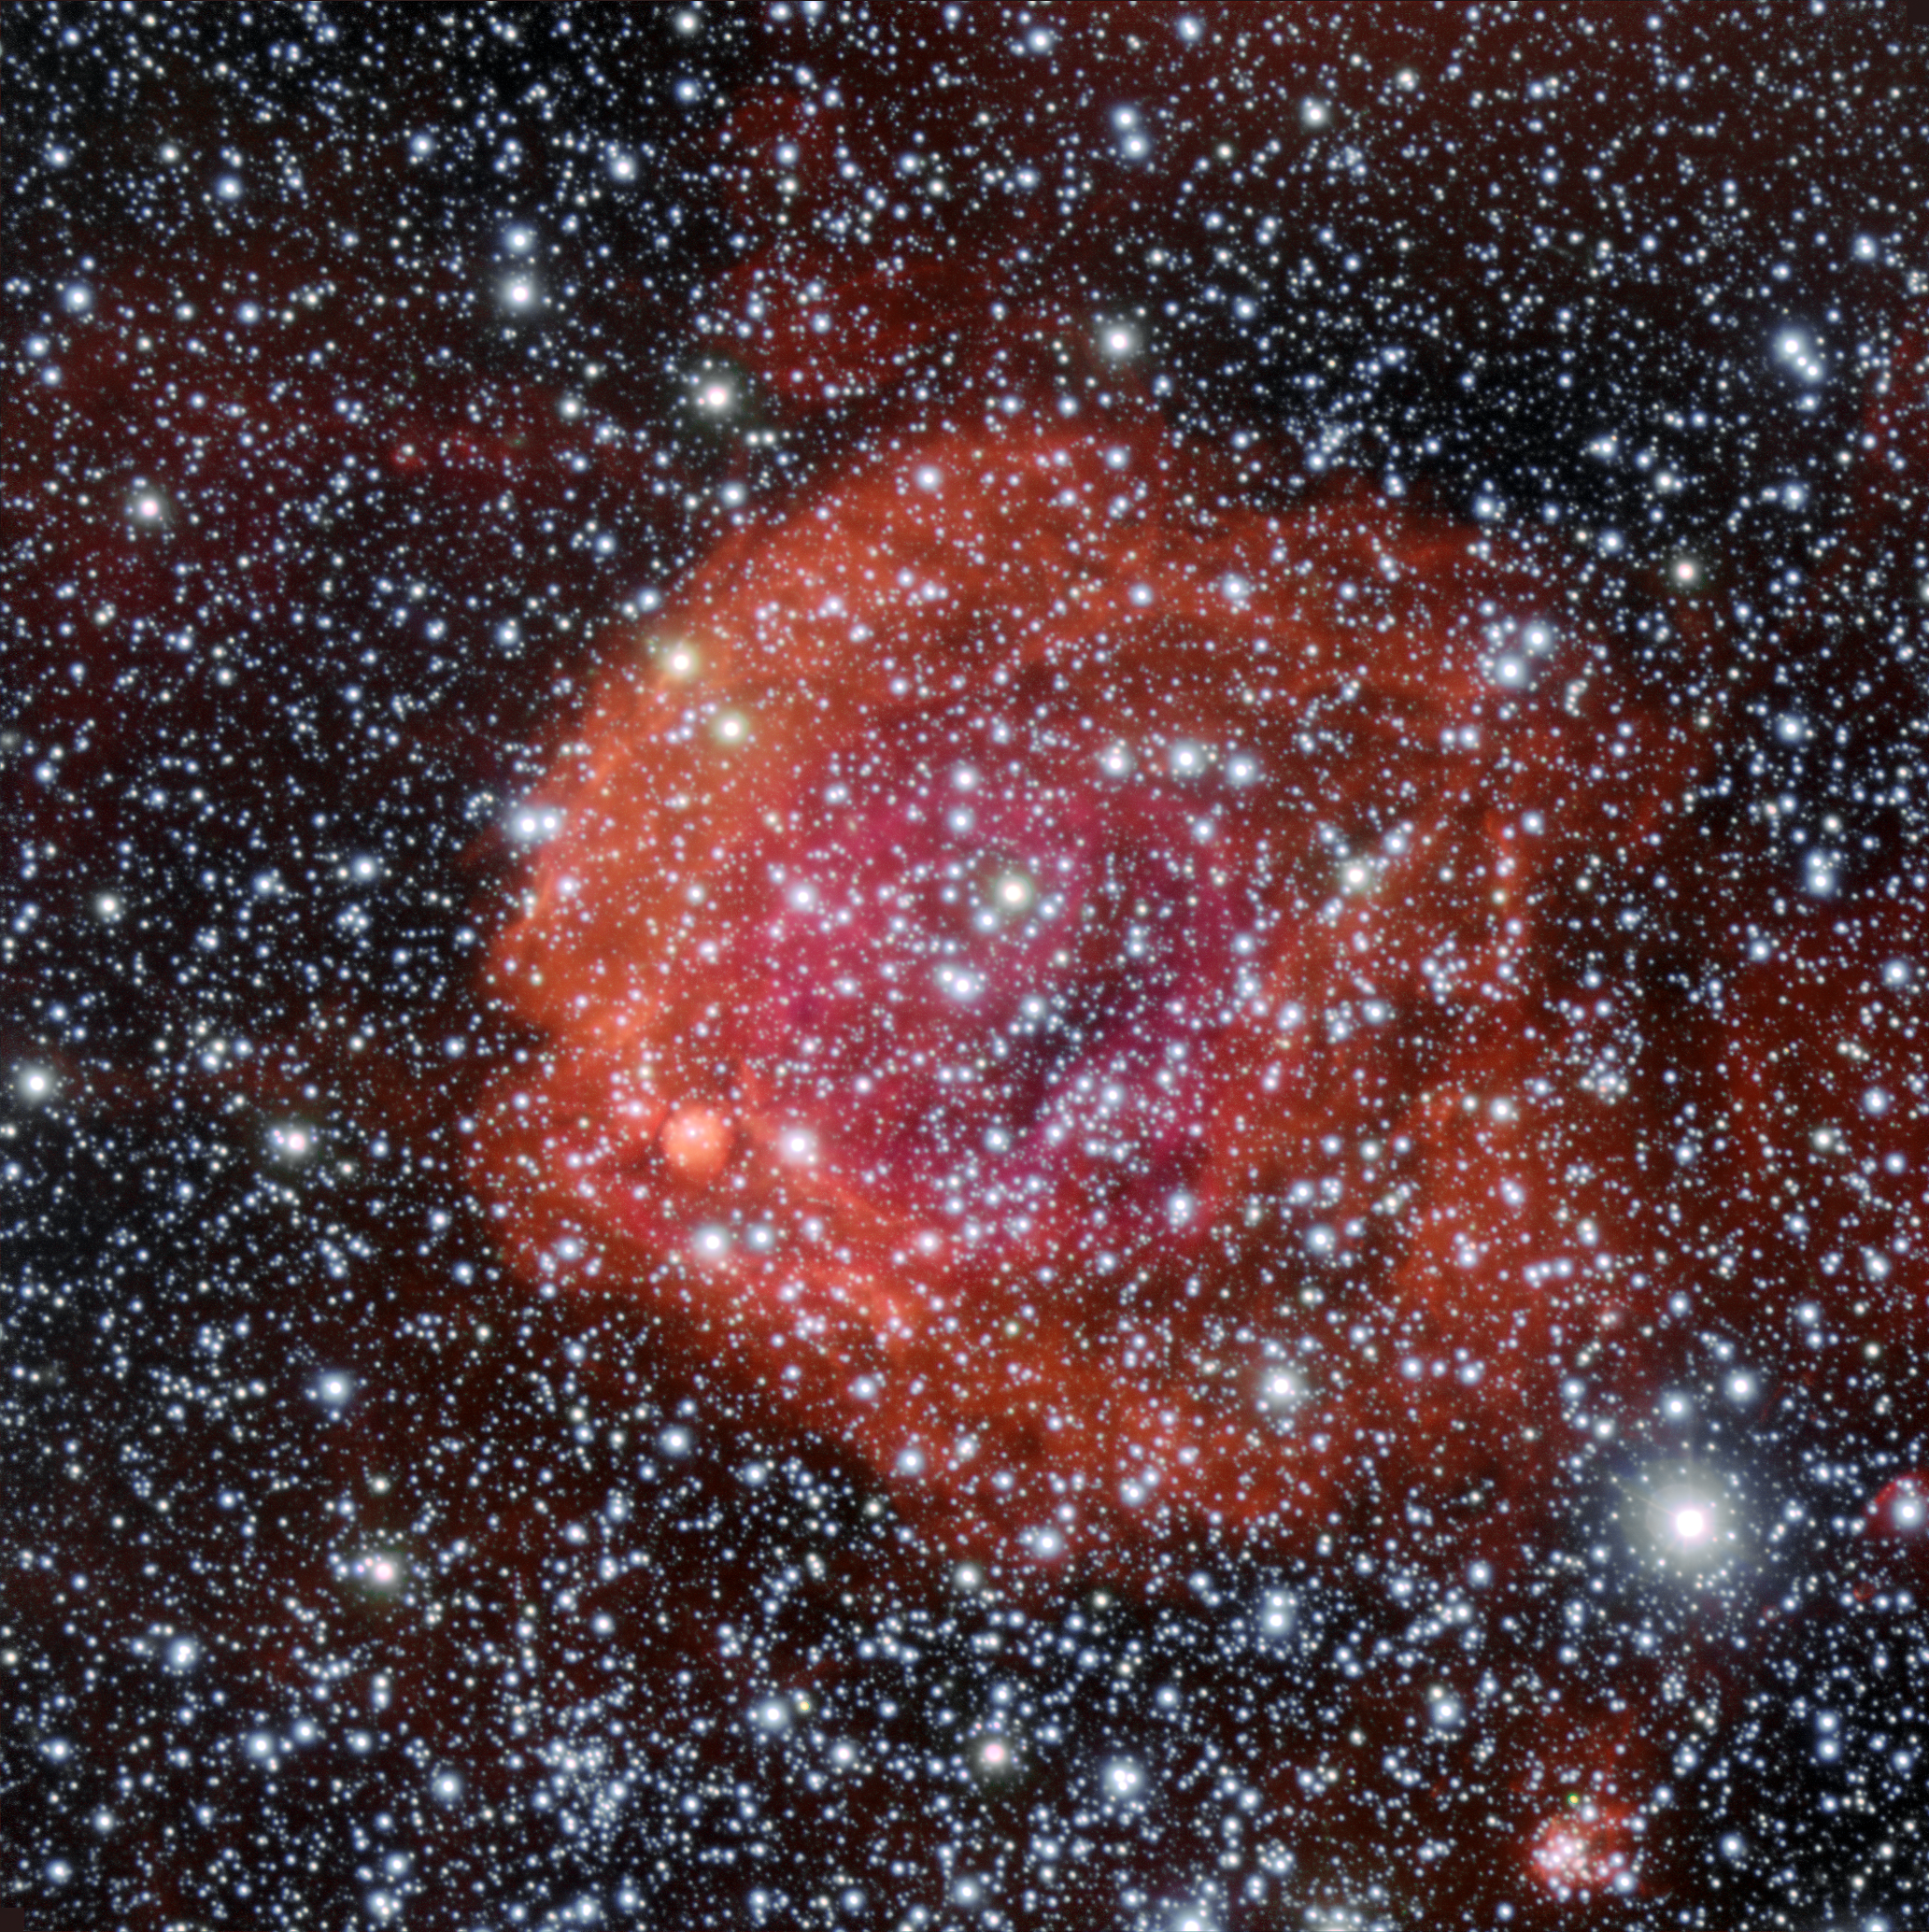

The star cluster and nebula NGC 371

This picture of the star cluster and surrounding nebula NGC 371 was taken using the FORS1 instrument on ESO’s Very Large Telescope, at the Paranal Observatory in Chile. NGC 371 lies in the Small Magellanic Cloud, one of the closest galaxies to the Milky Way.

Credit: ESO/Manu Mejias